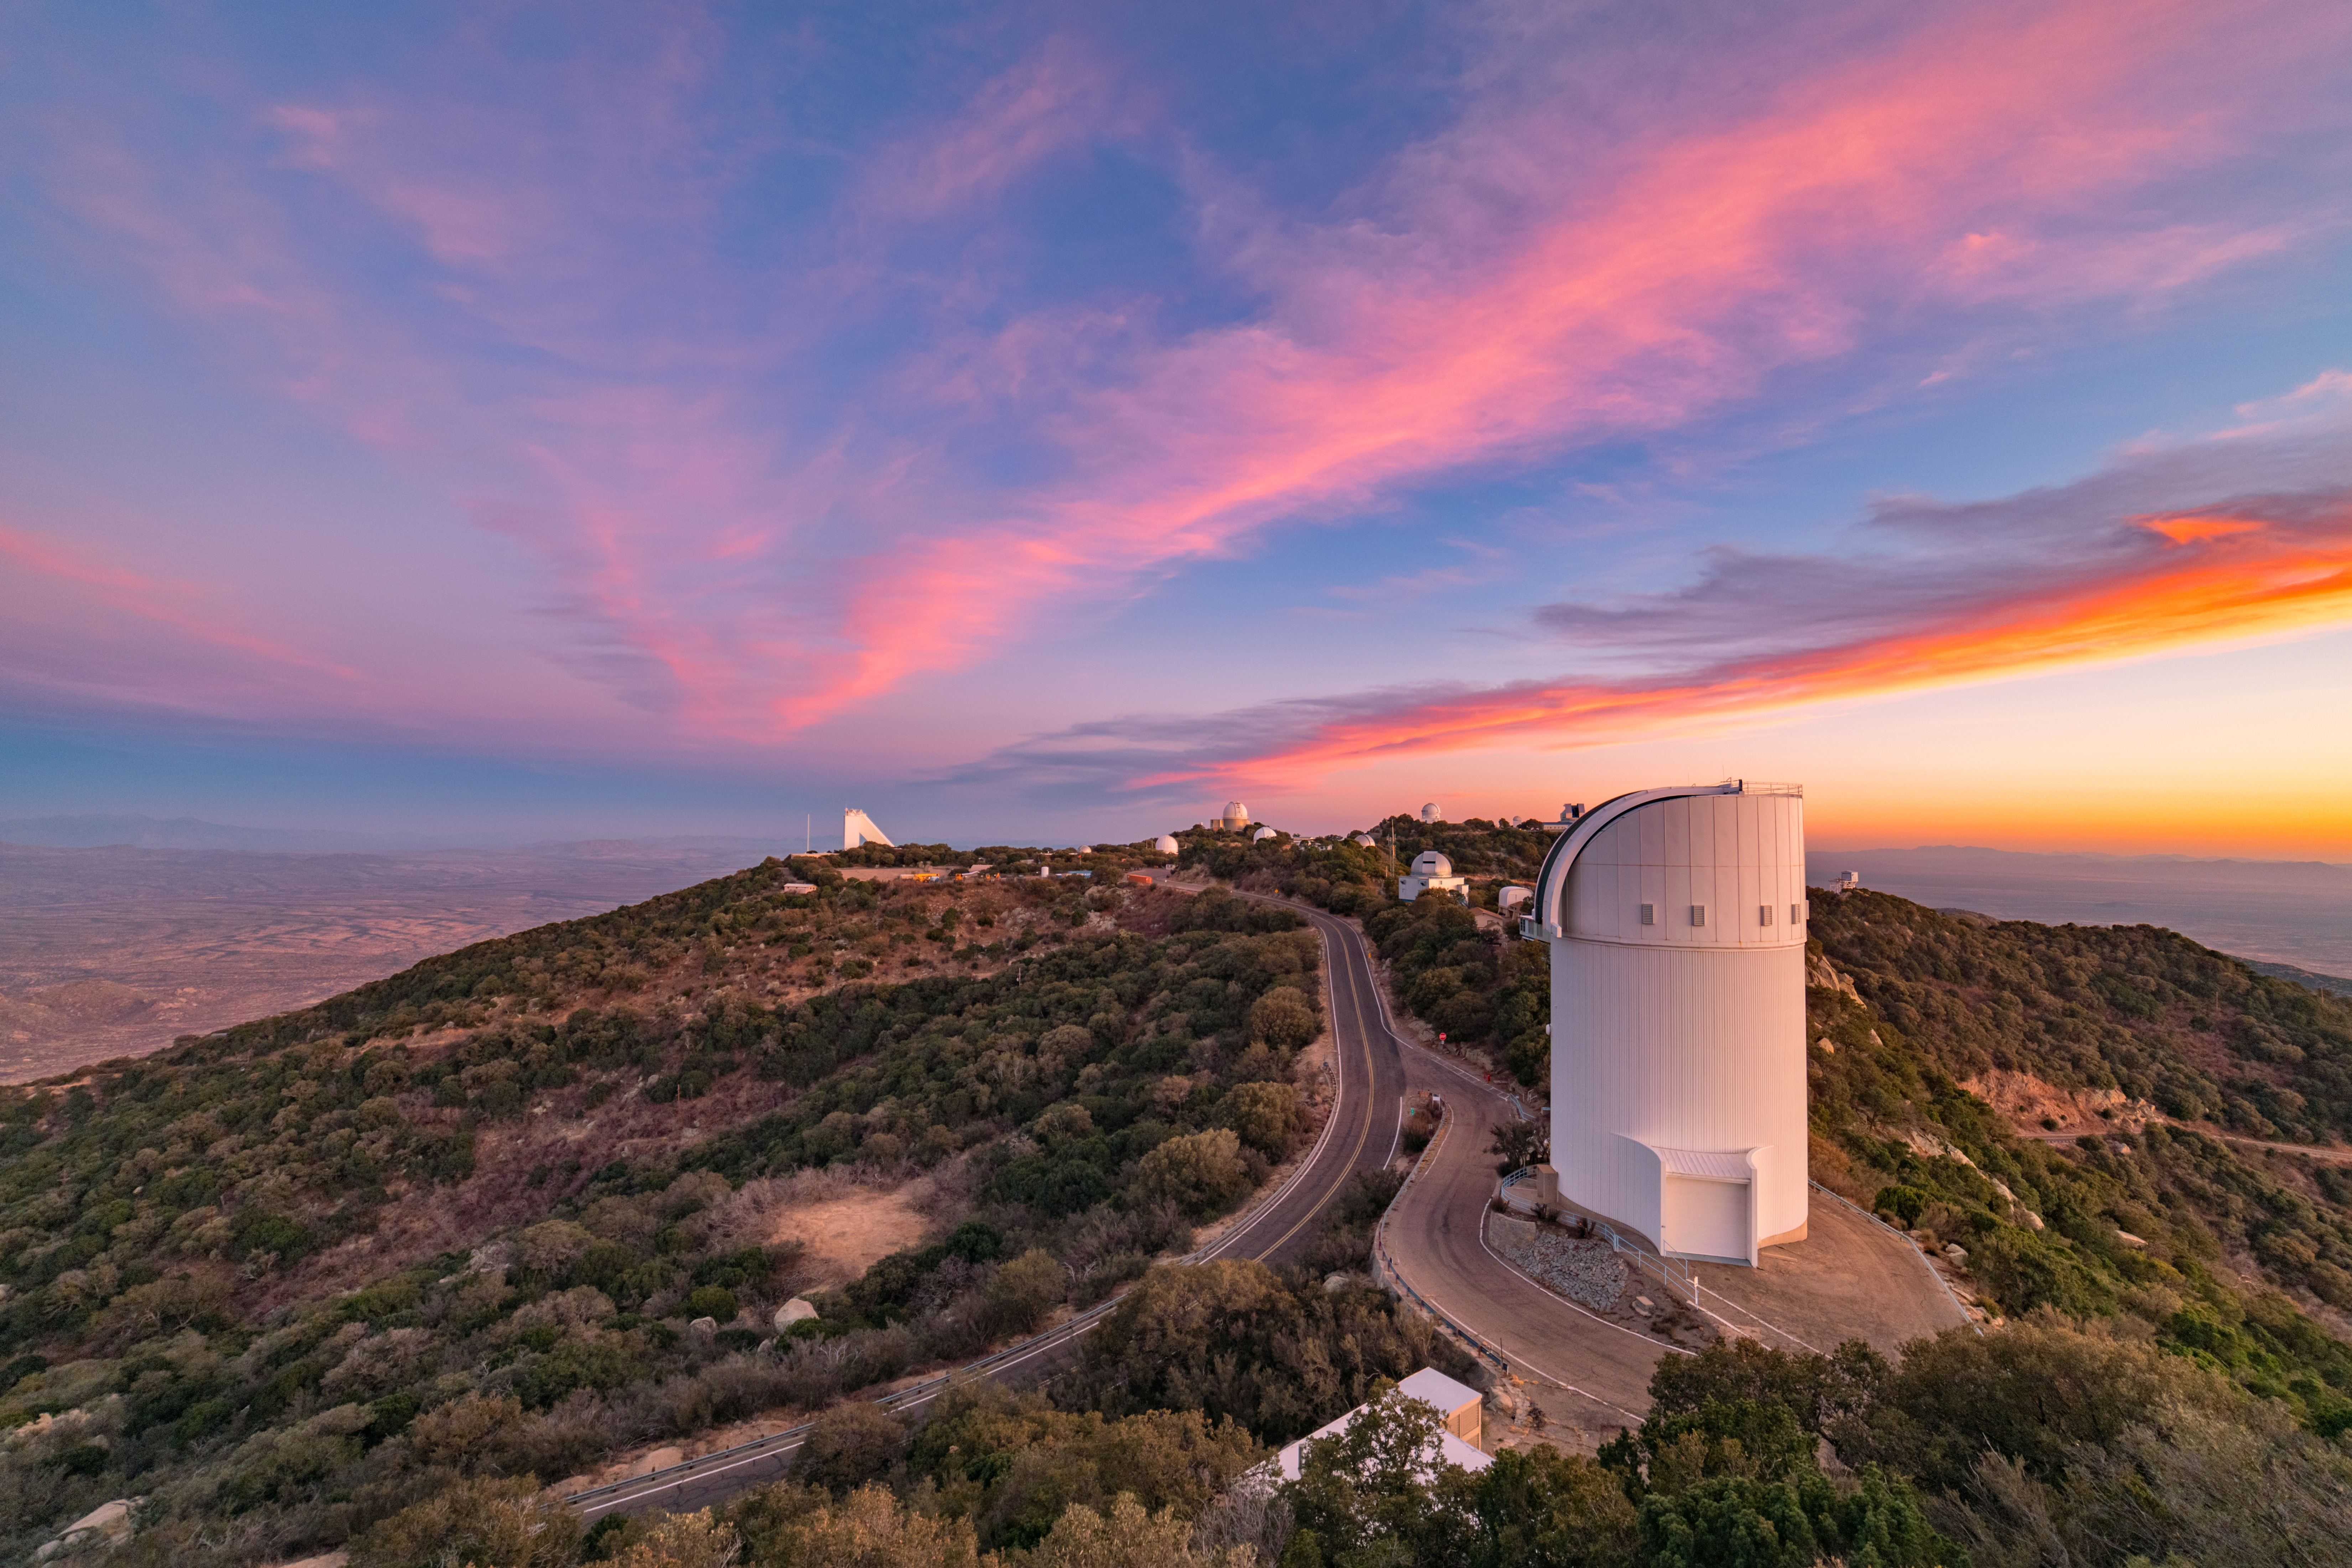

Kitt Peak at Dusk

Kitt Peak National Observatory at dusk in Arizona.

Credit: KPNO/NOIRLab/NSF/AURA/P. Horálek